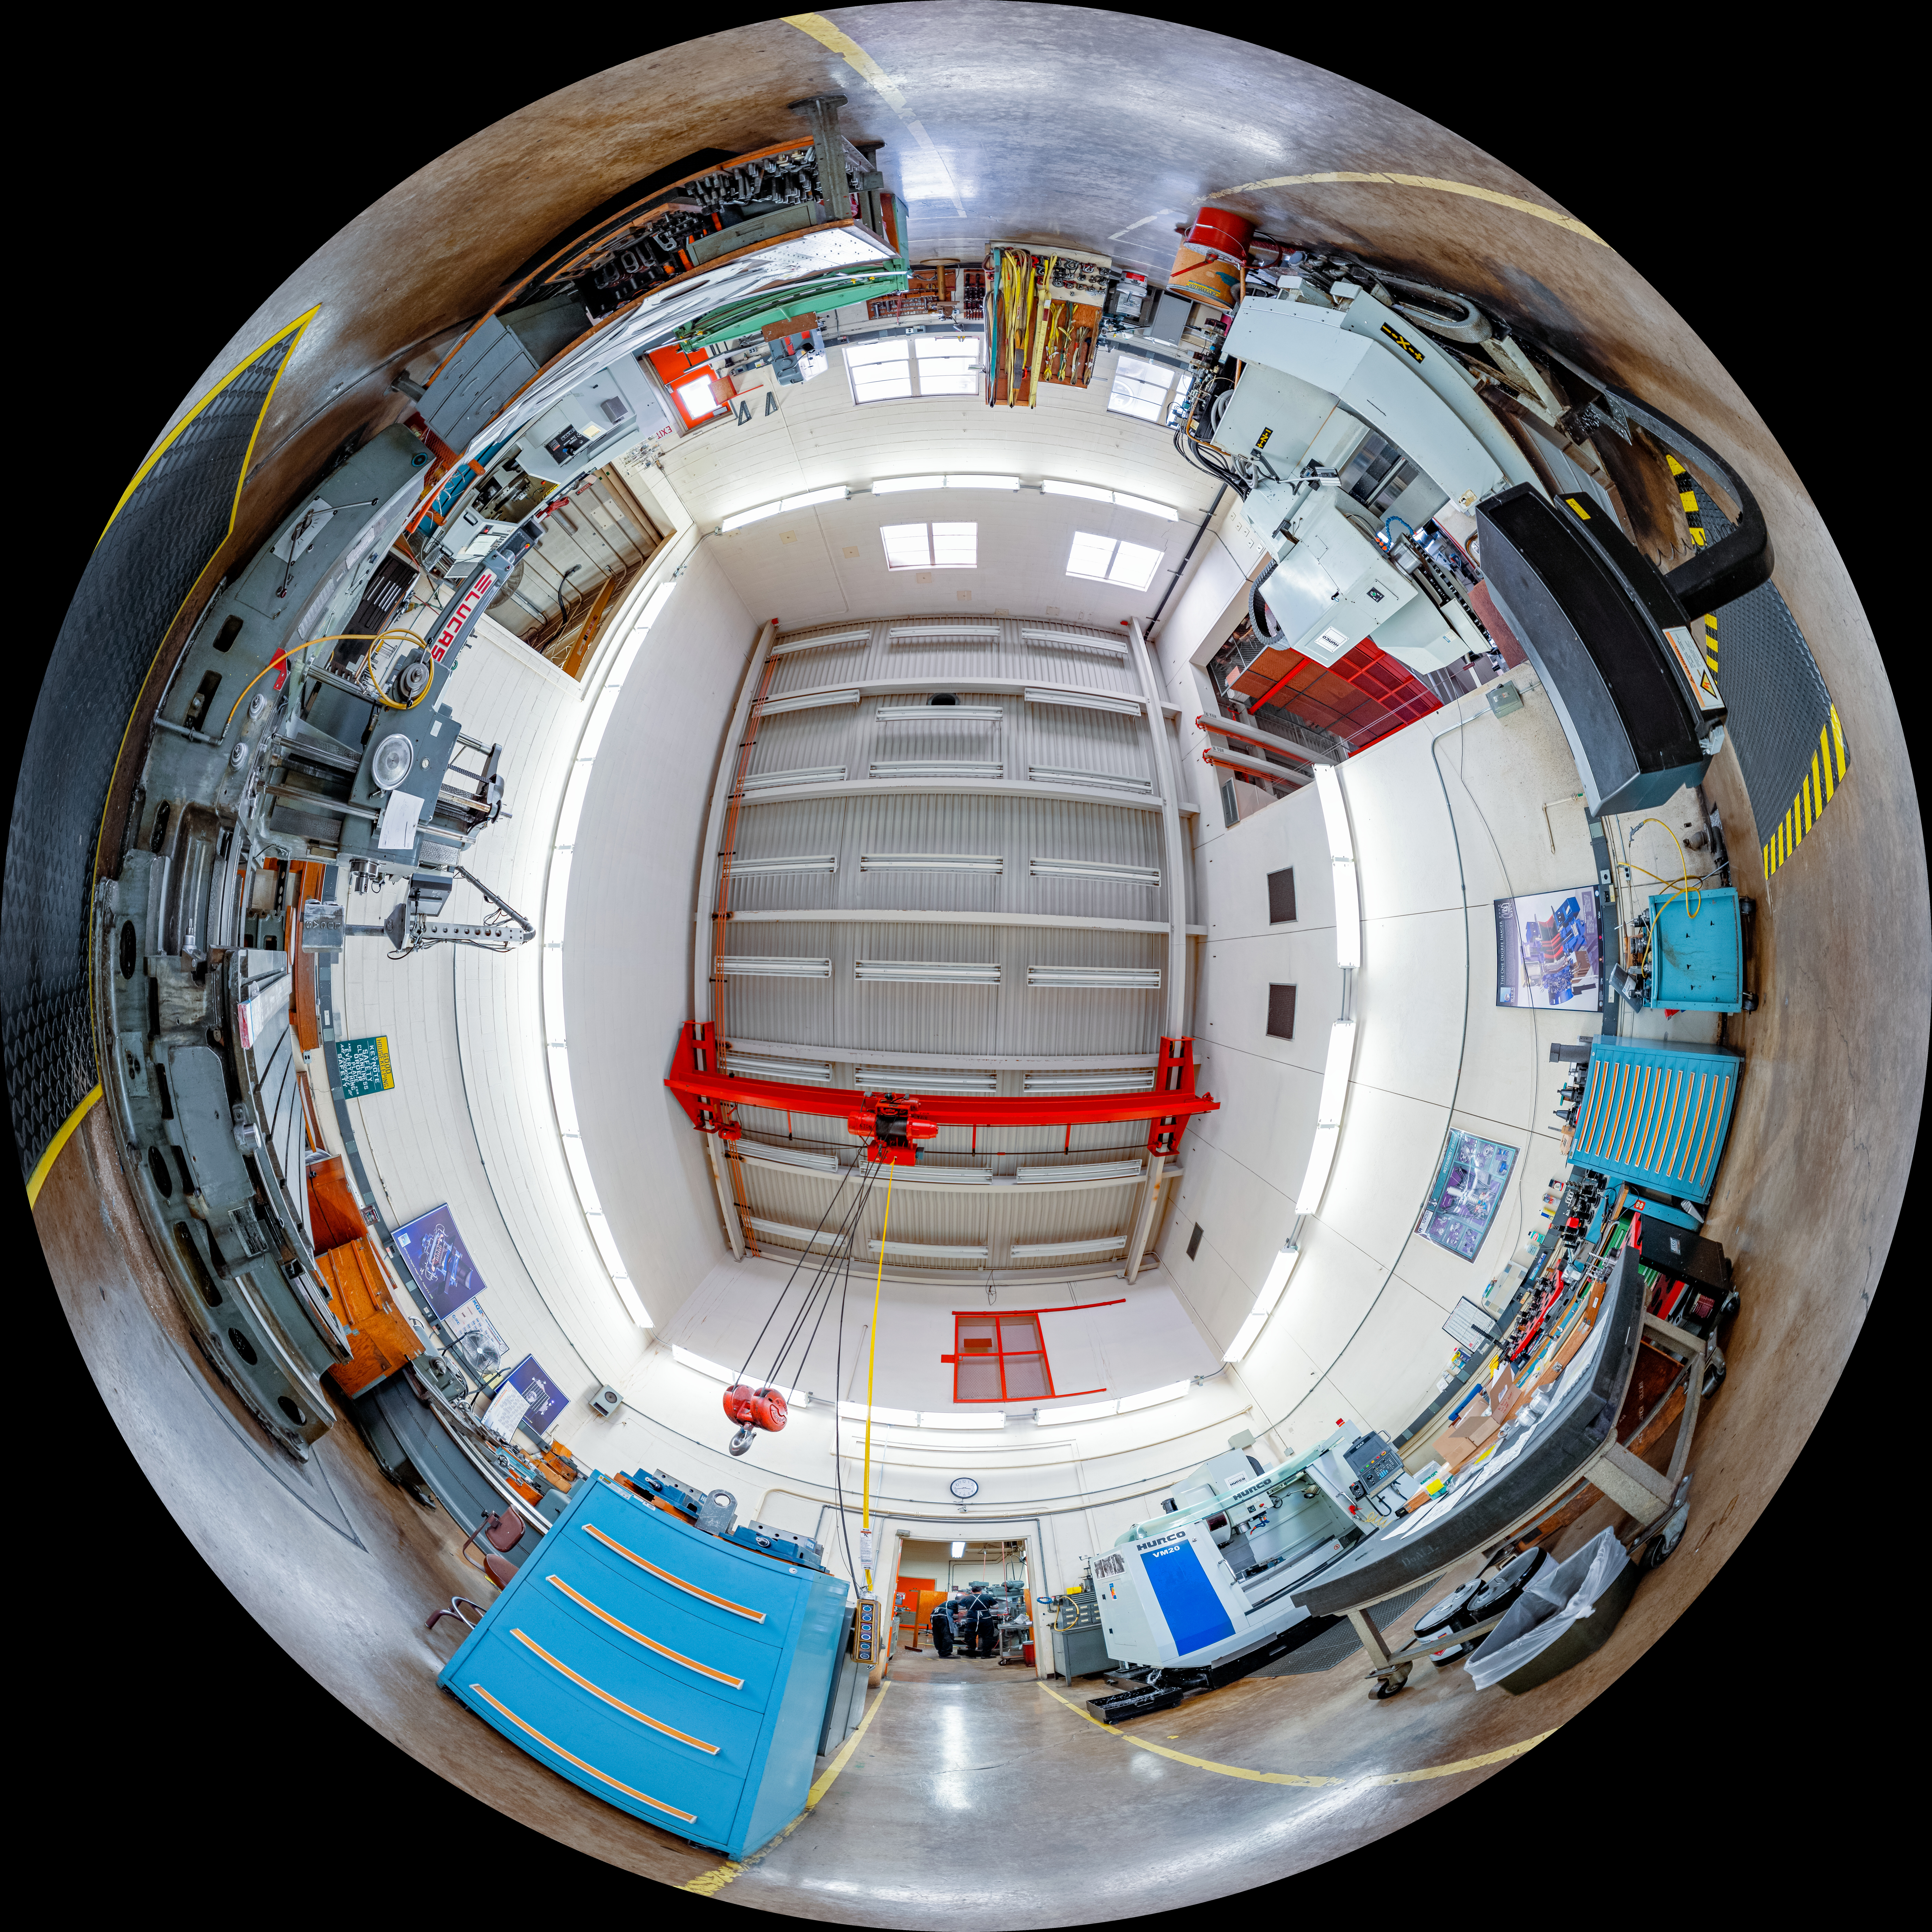

Dome View of Machine Shop at NOIRLab Headquarters

This is a dome view of the machine shop at NOIRLab headquarters. This shop manucatures and repairs critical components for many of NOIRLab's telescopes and instruments.

A 360-degree panorama of this image is here.

Credit: NOIRLab/NSF/AURA/ T. Slovinský